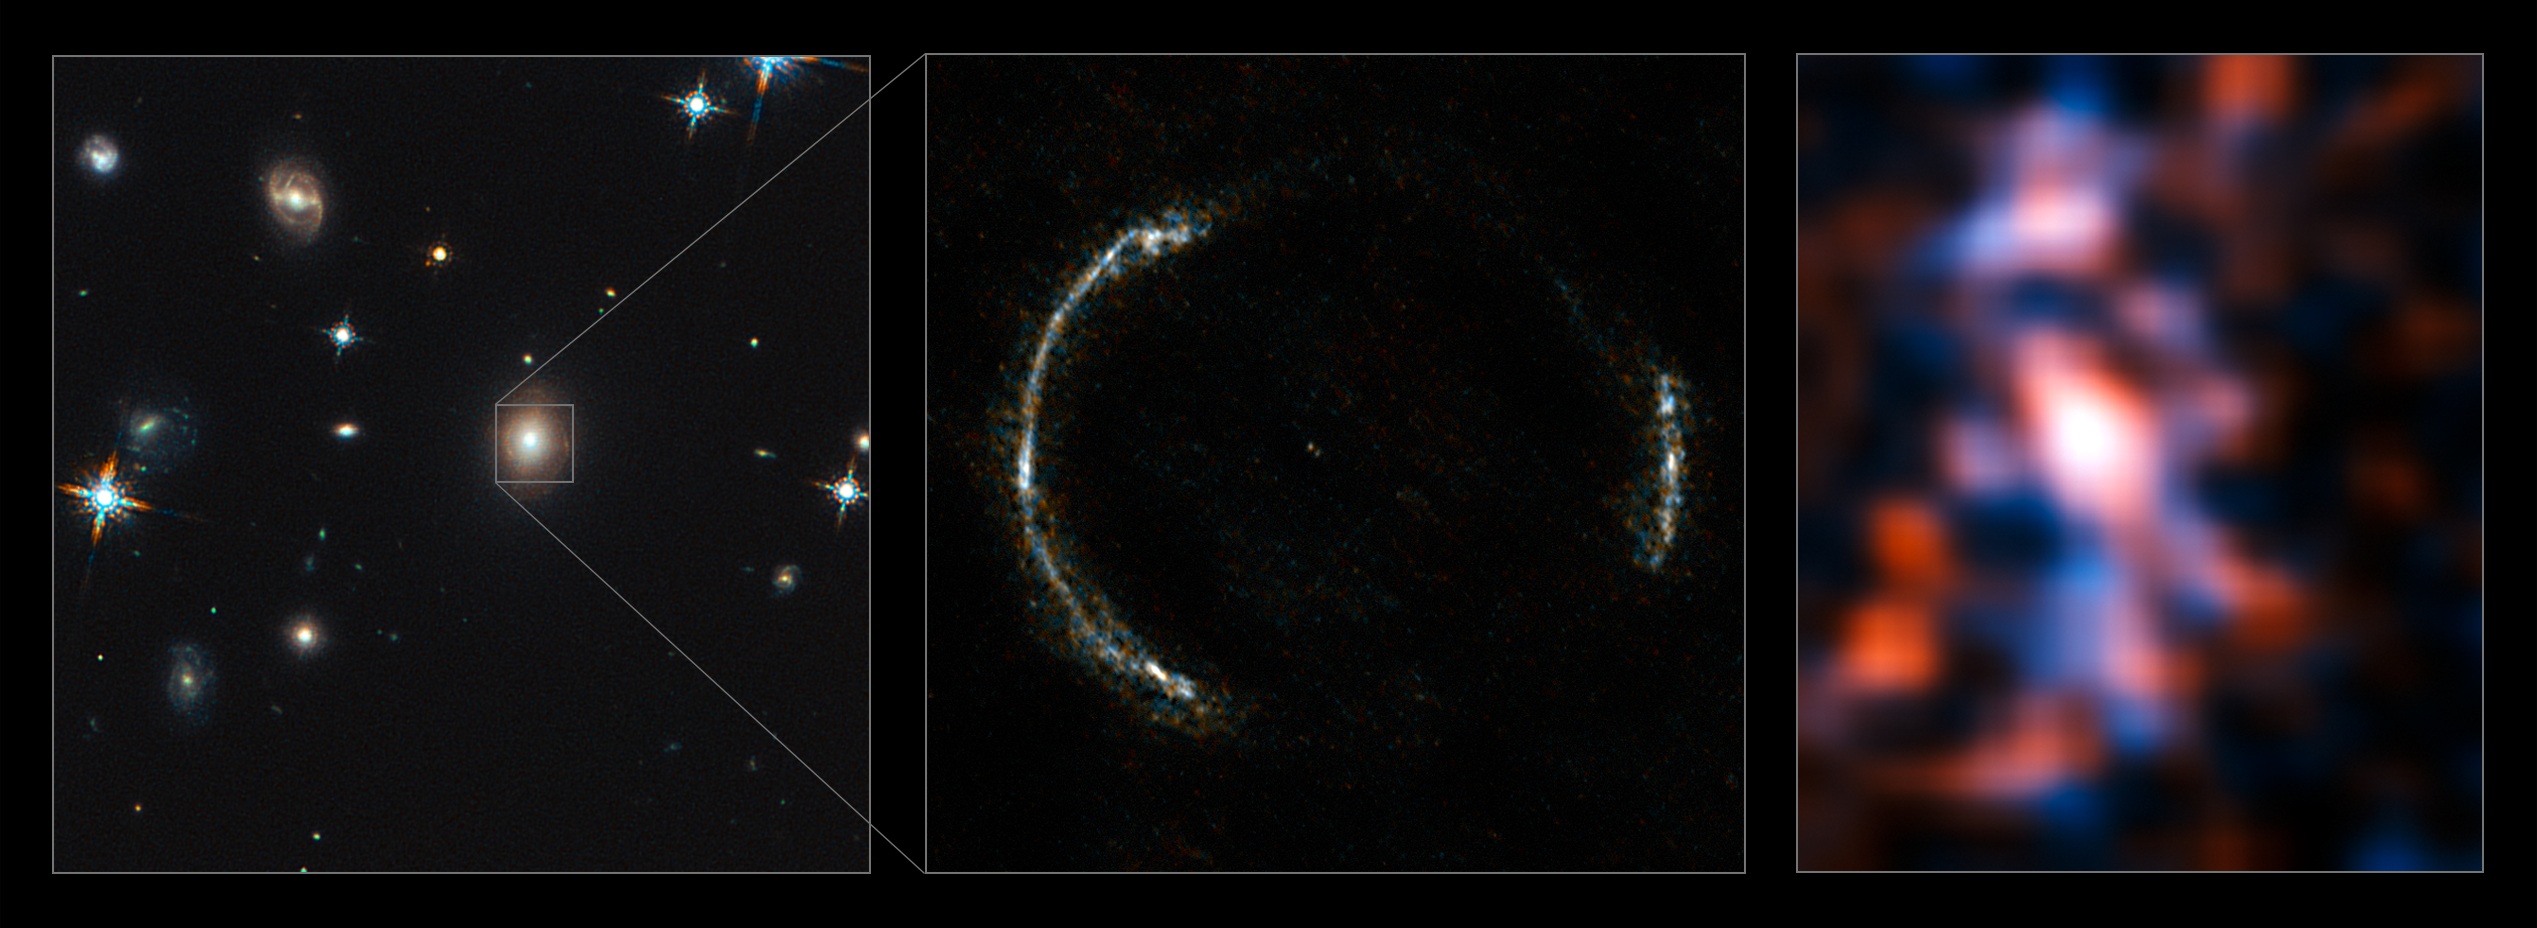

Montage of the SDP.81 Einstein Ring and the lensed galaxy (no annotations)

ALMA’s Long Baseline Campaign has produced a spectacularly detailed image of a distant galaxy being gravitationally lensed, revealing star-forming regions — something that has never seen before at this level of detail in a galaxy so remote. The new observations are far more detailed than any previously made of such a distant galaxy, including those made using the NASA/ESA Hubble Space Telescope, and reveal clumps of star formation in the galaxy equivalent to giant versions of the Orion Nebula.

The left panel shows the foreground lensing galaxy (observed with Hubble), and the gravitationally lensed galaxy SDP.81, which forms an almost perfect Einstein Ring, is hardly visible.

The middle image shows the sharp ALMA image of the Einstein ring, with the foreground lensing galaxy being invisible to ALMA. The resulting reconstructed image of the distant galaxy (right) using sophisticated models of the magnifying gravitational lens, reveal fine structures within the ring that have never been seen before: Several dust clouds within the galaxy, which are thought to be giant cold molecular clouds, the birthplaces of stars and planets.

Credit: ALMA (NRAO/ESO/NAOJ)/Y. Tamura (The University of Tokyo)/Mark Swinbank (Durham University)